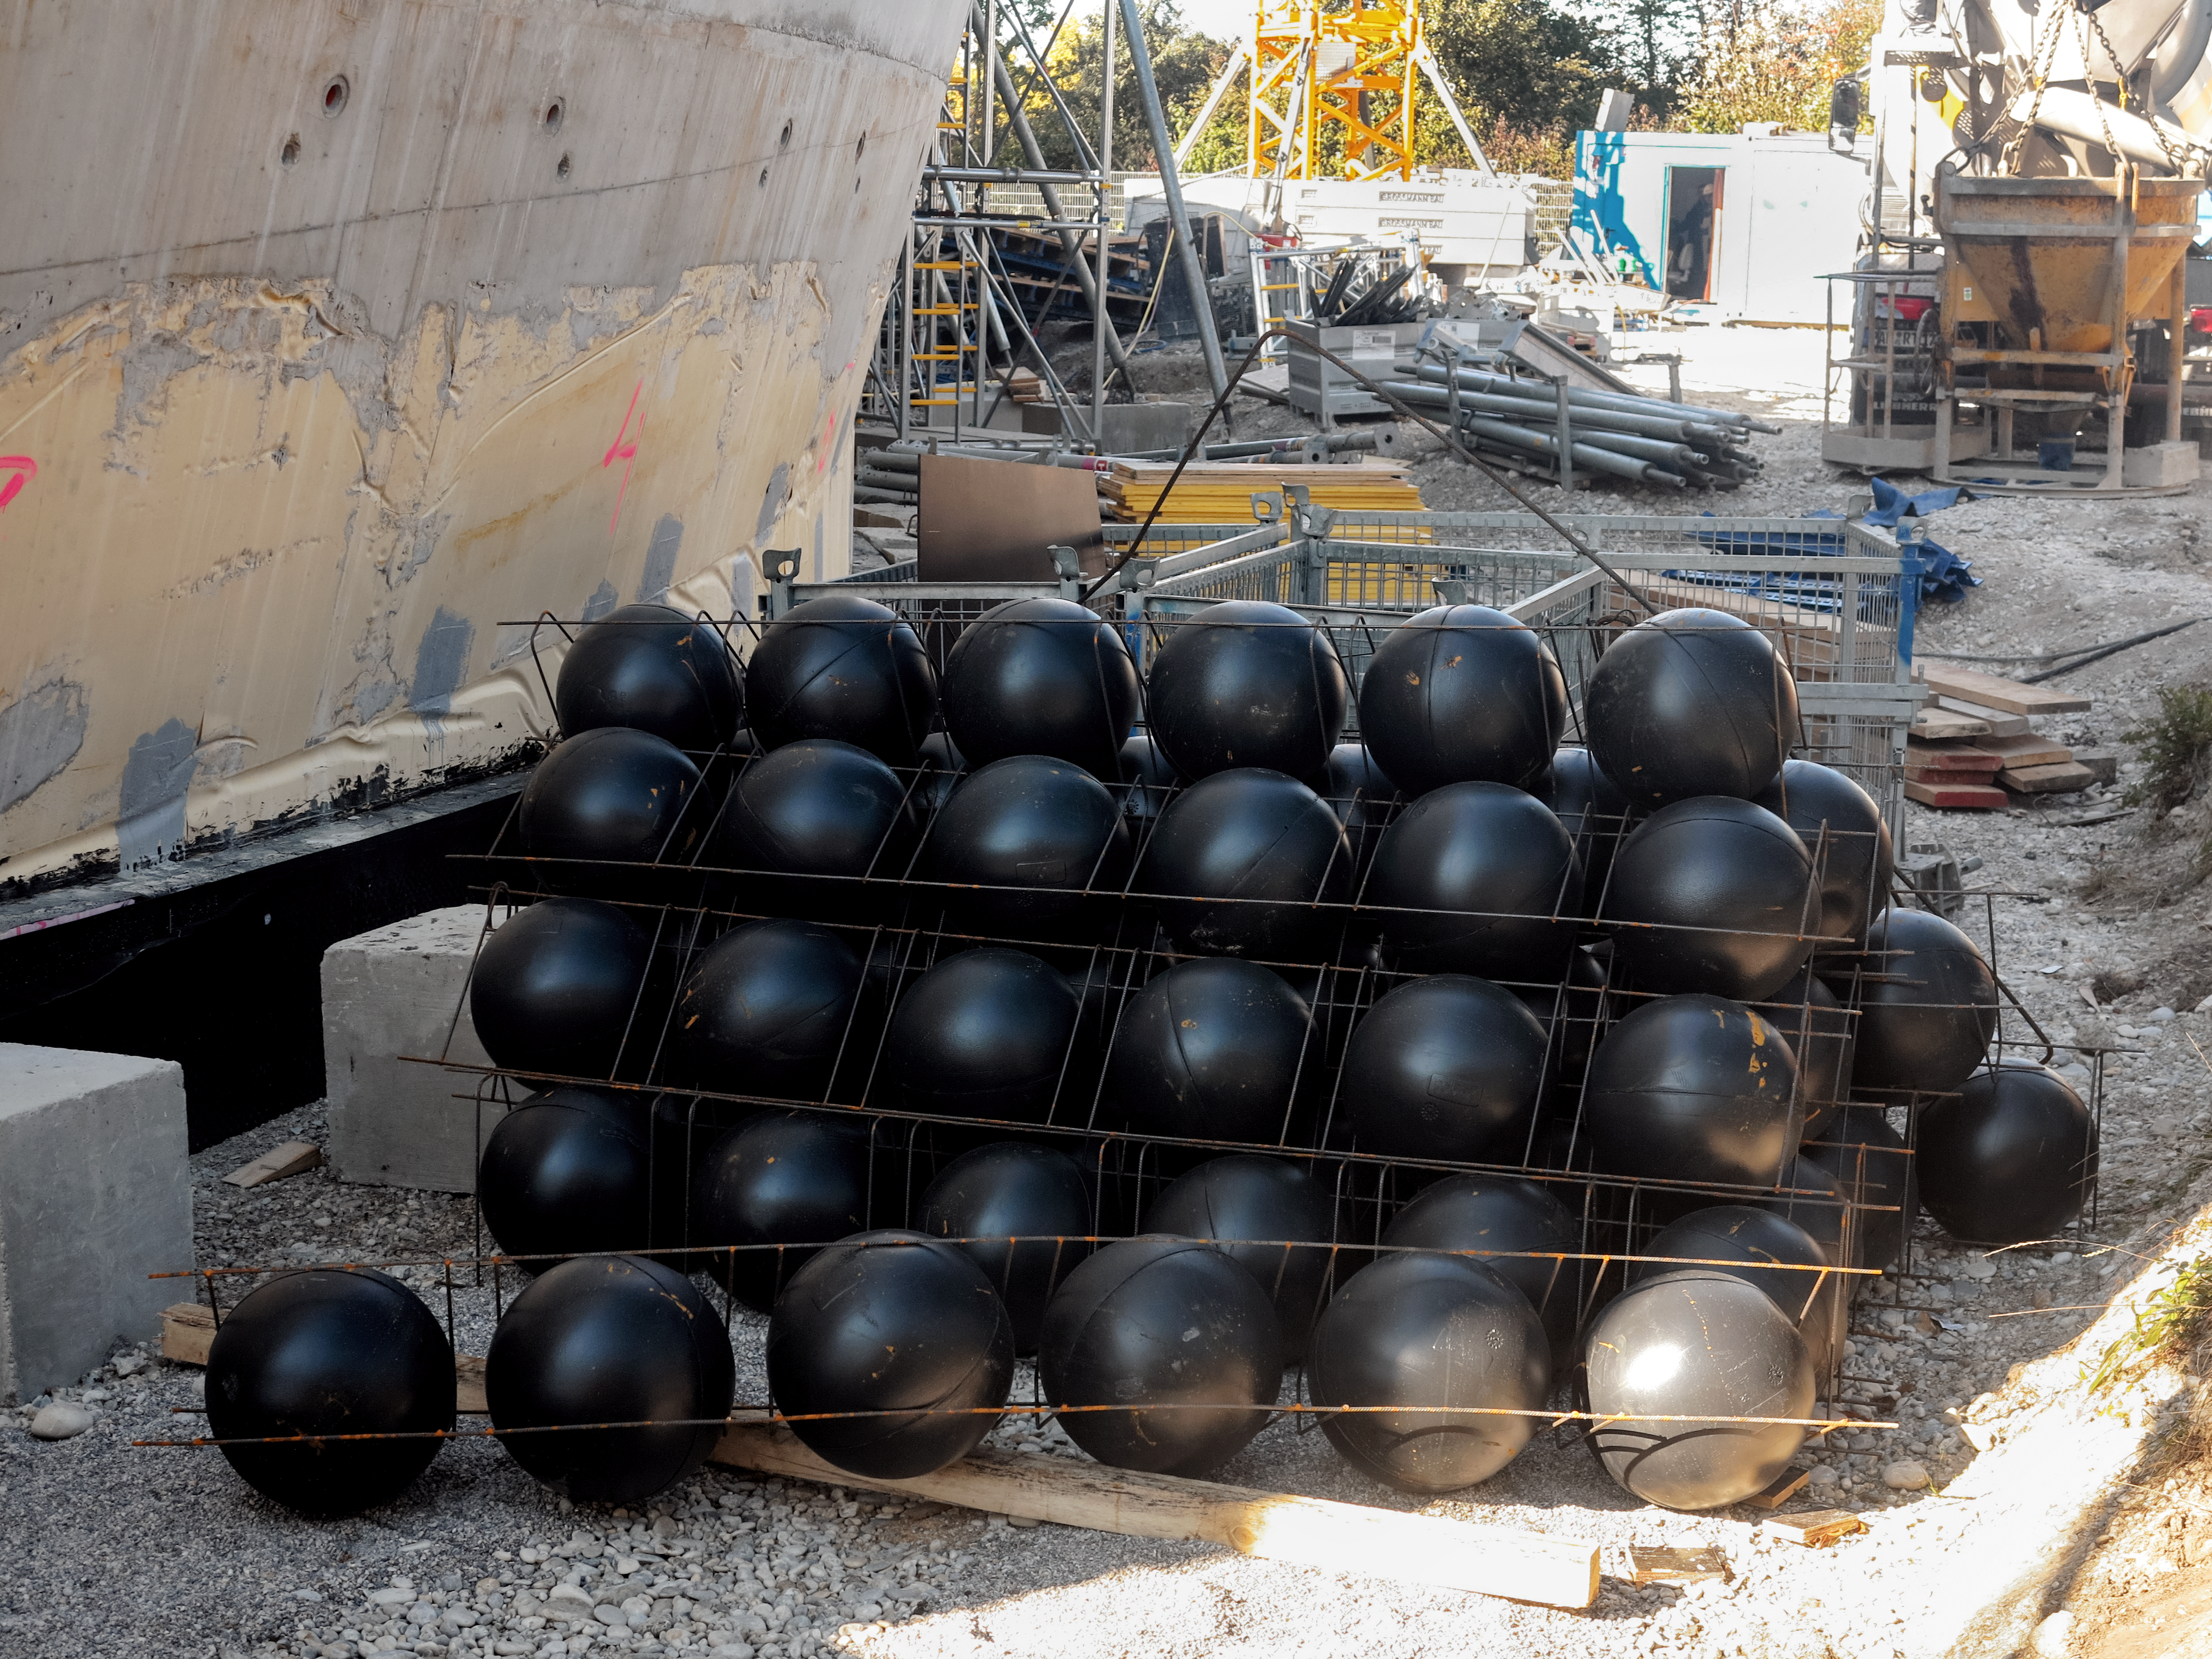

Stacks of balls for the Supernova

Stacks of plastic balls used for the BubbleDeck construction of the ESO Supernova Planetarium & Visitor Centre.

Credit: ESO